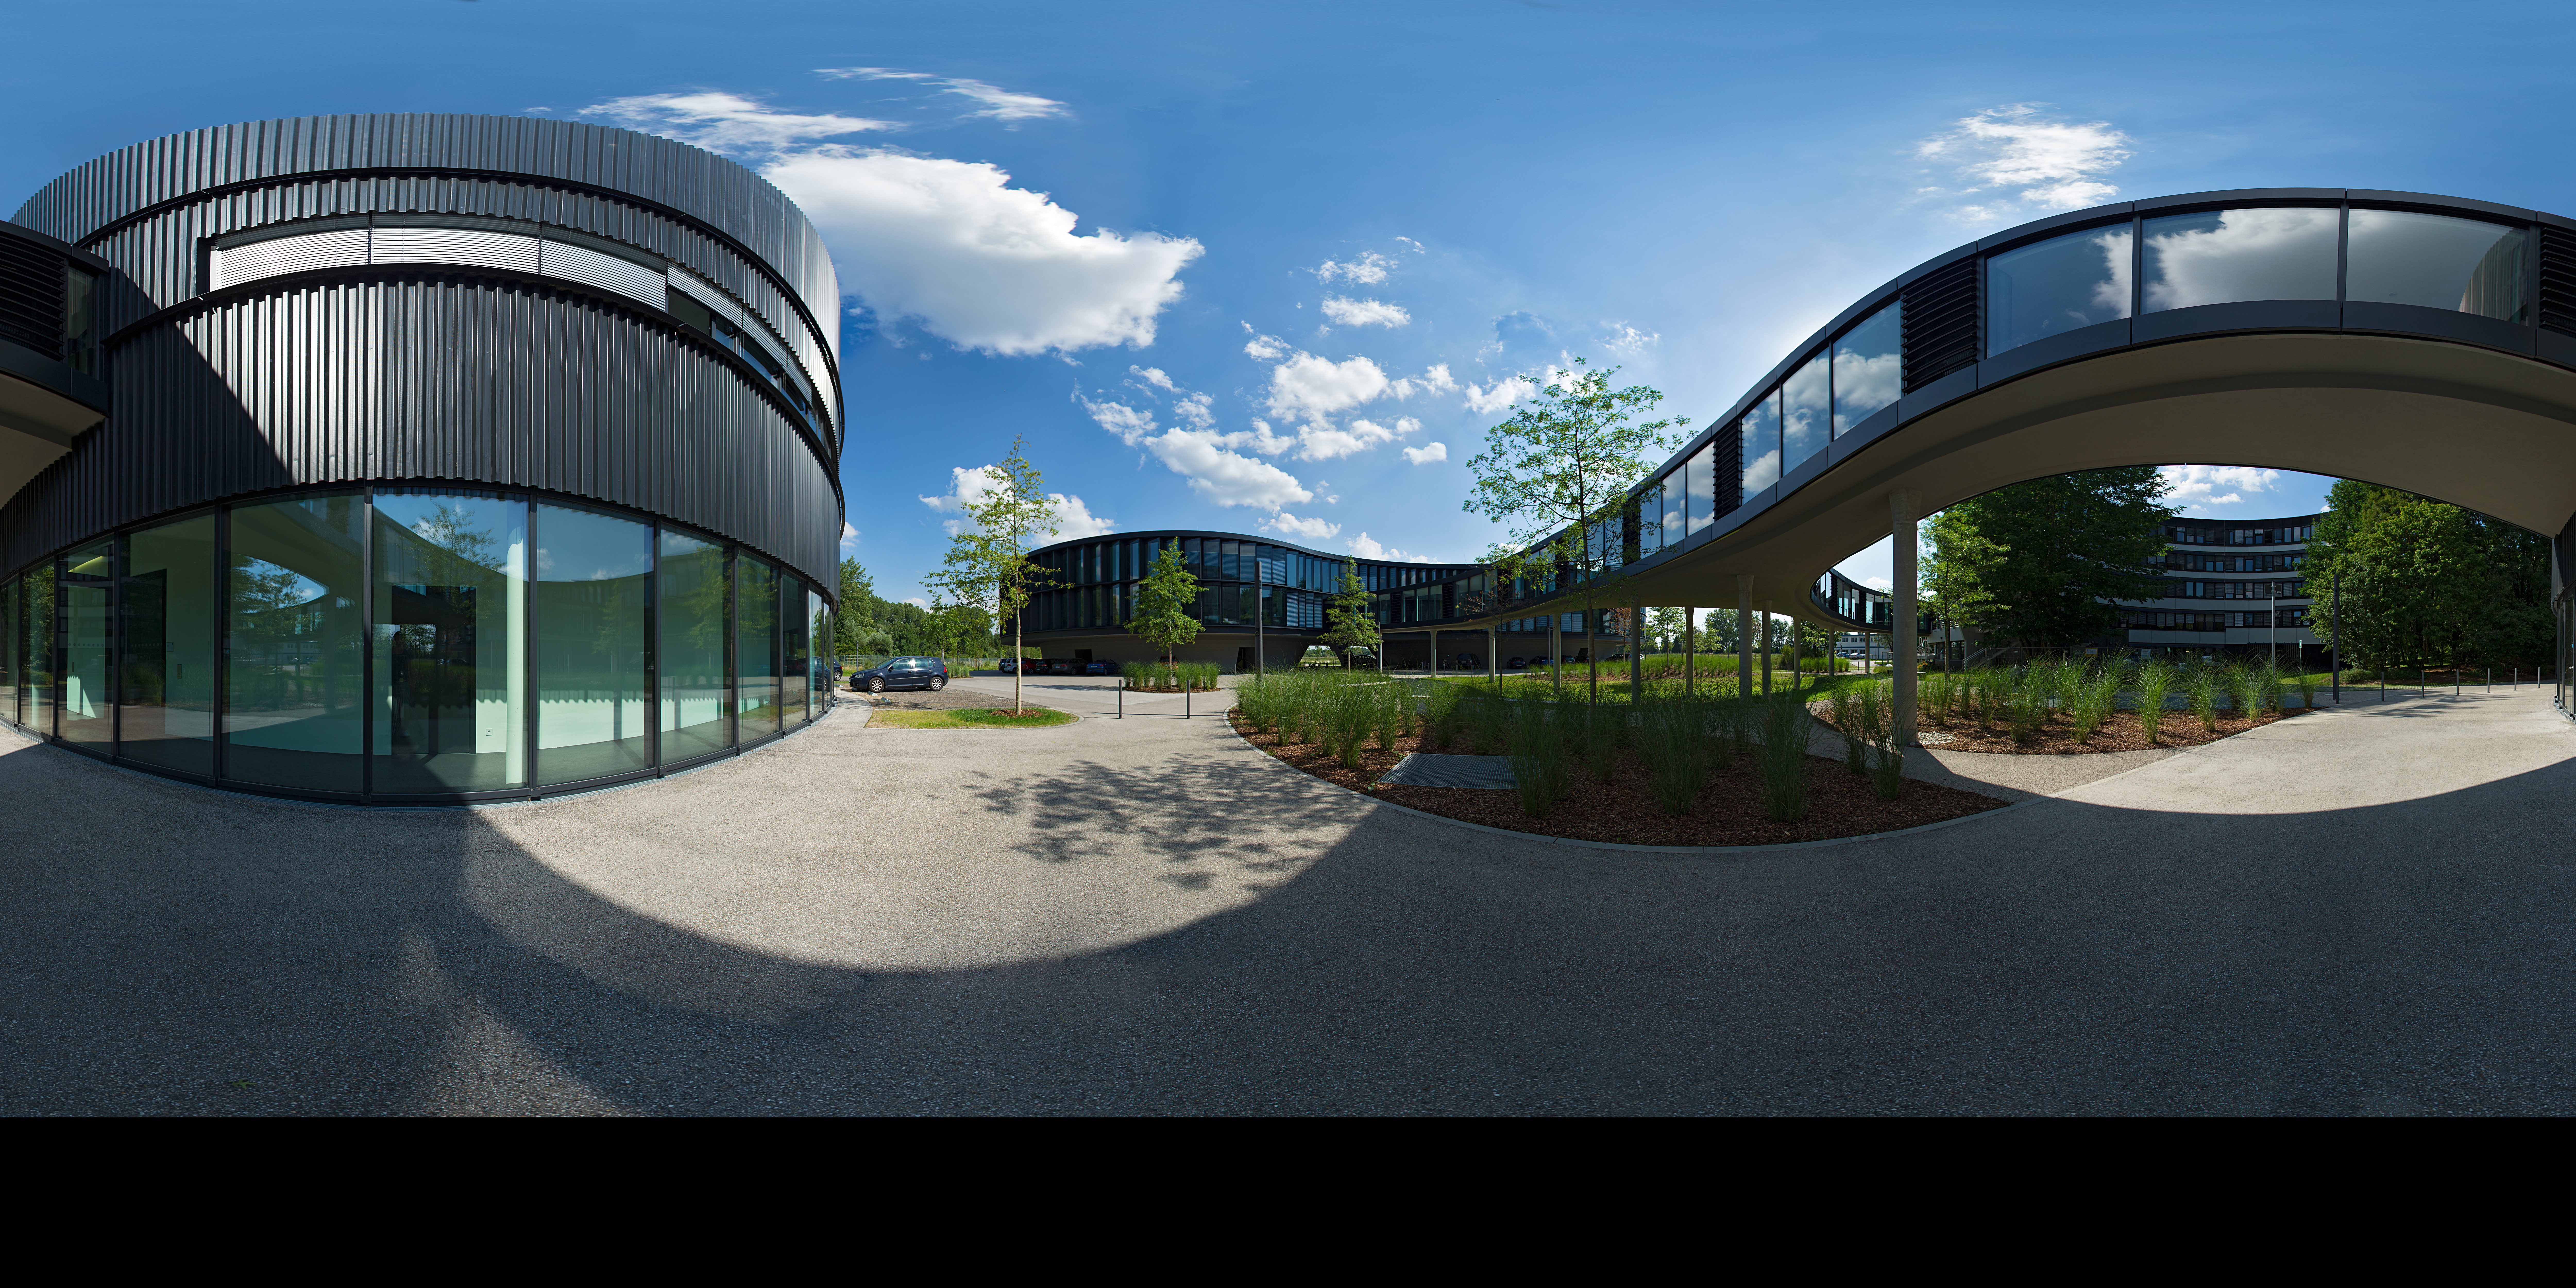

360-degree panorama of the ESO Headquarters

This extended to 360 x 180 degrees (with black) panorama presents the new extension of the ESO Headquarters in Garching, Germany, which was inaugurated in December 2013. It consists of a technical and an office building (the later can be seen in the background on the left). A spectacular curved bridge is connecting the old building with the two new extension buildings.

Credit: ESO